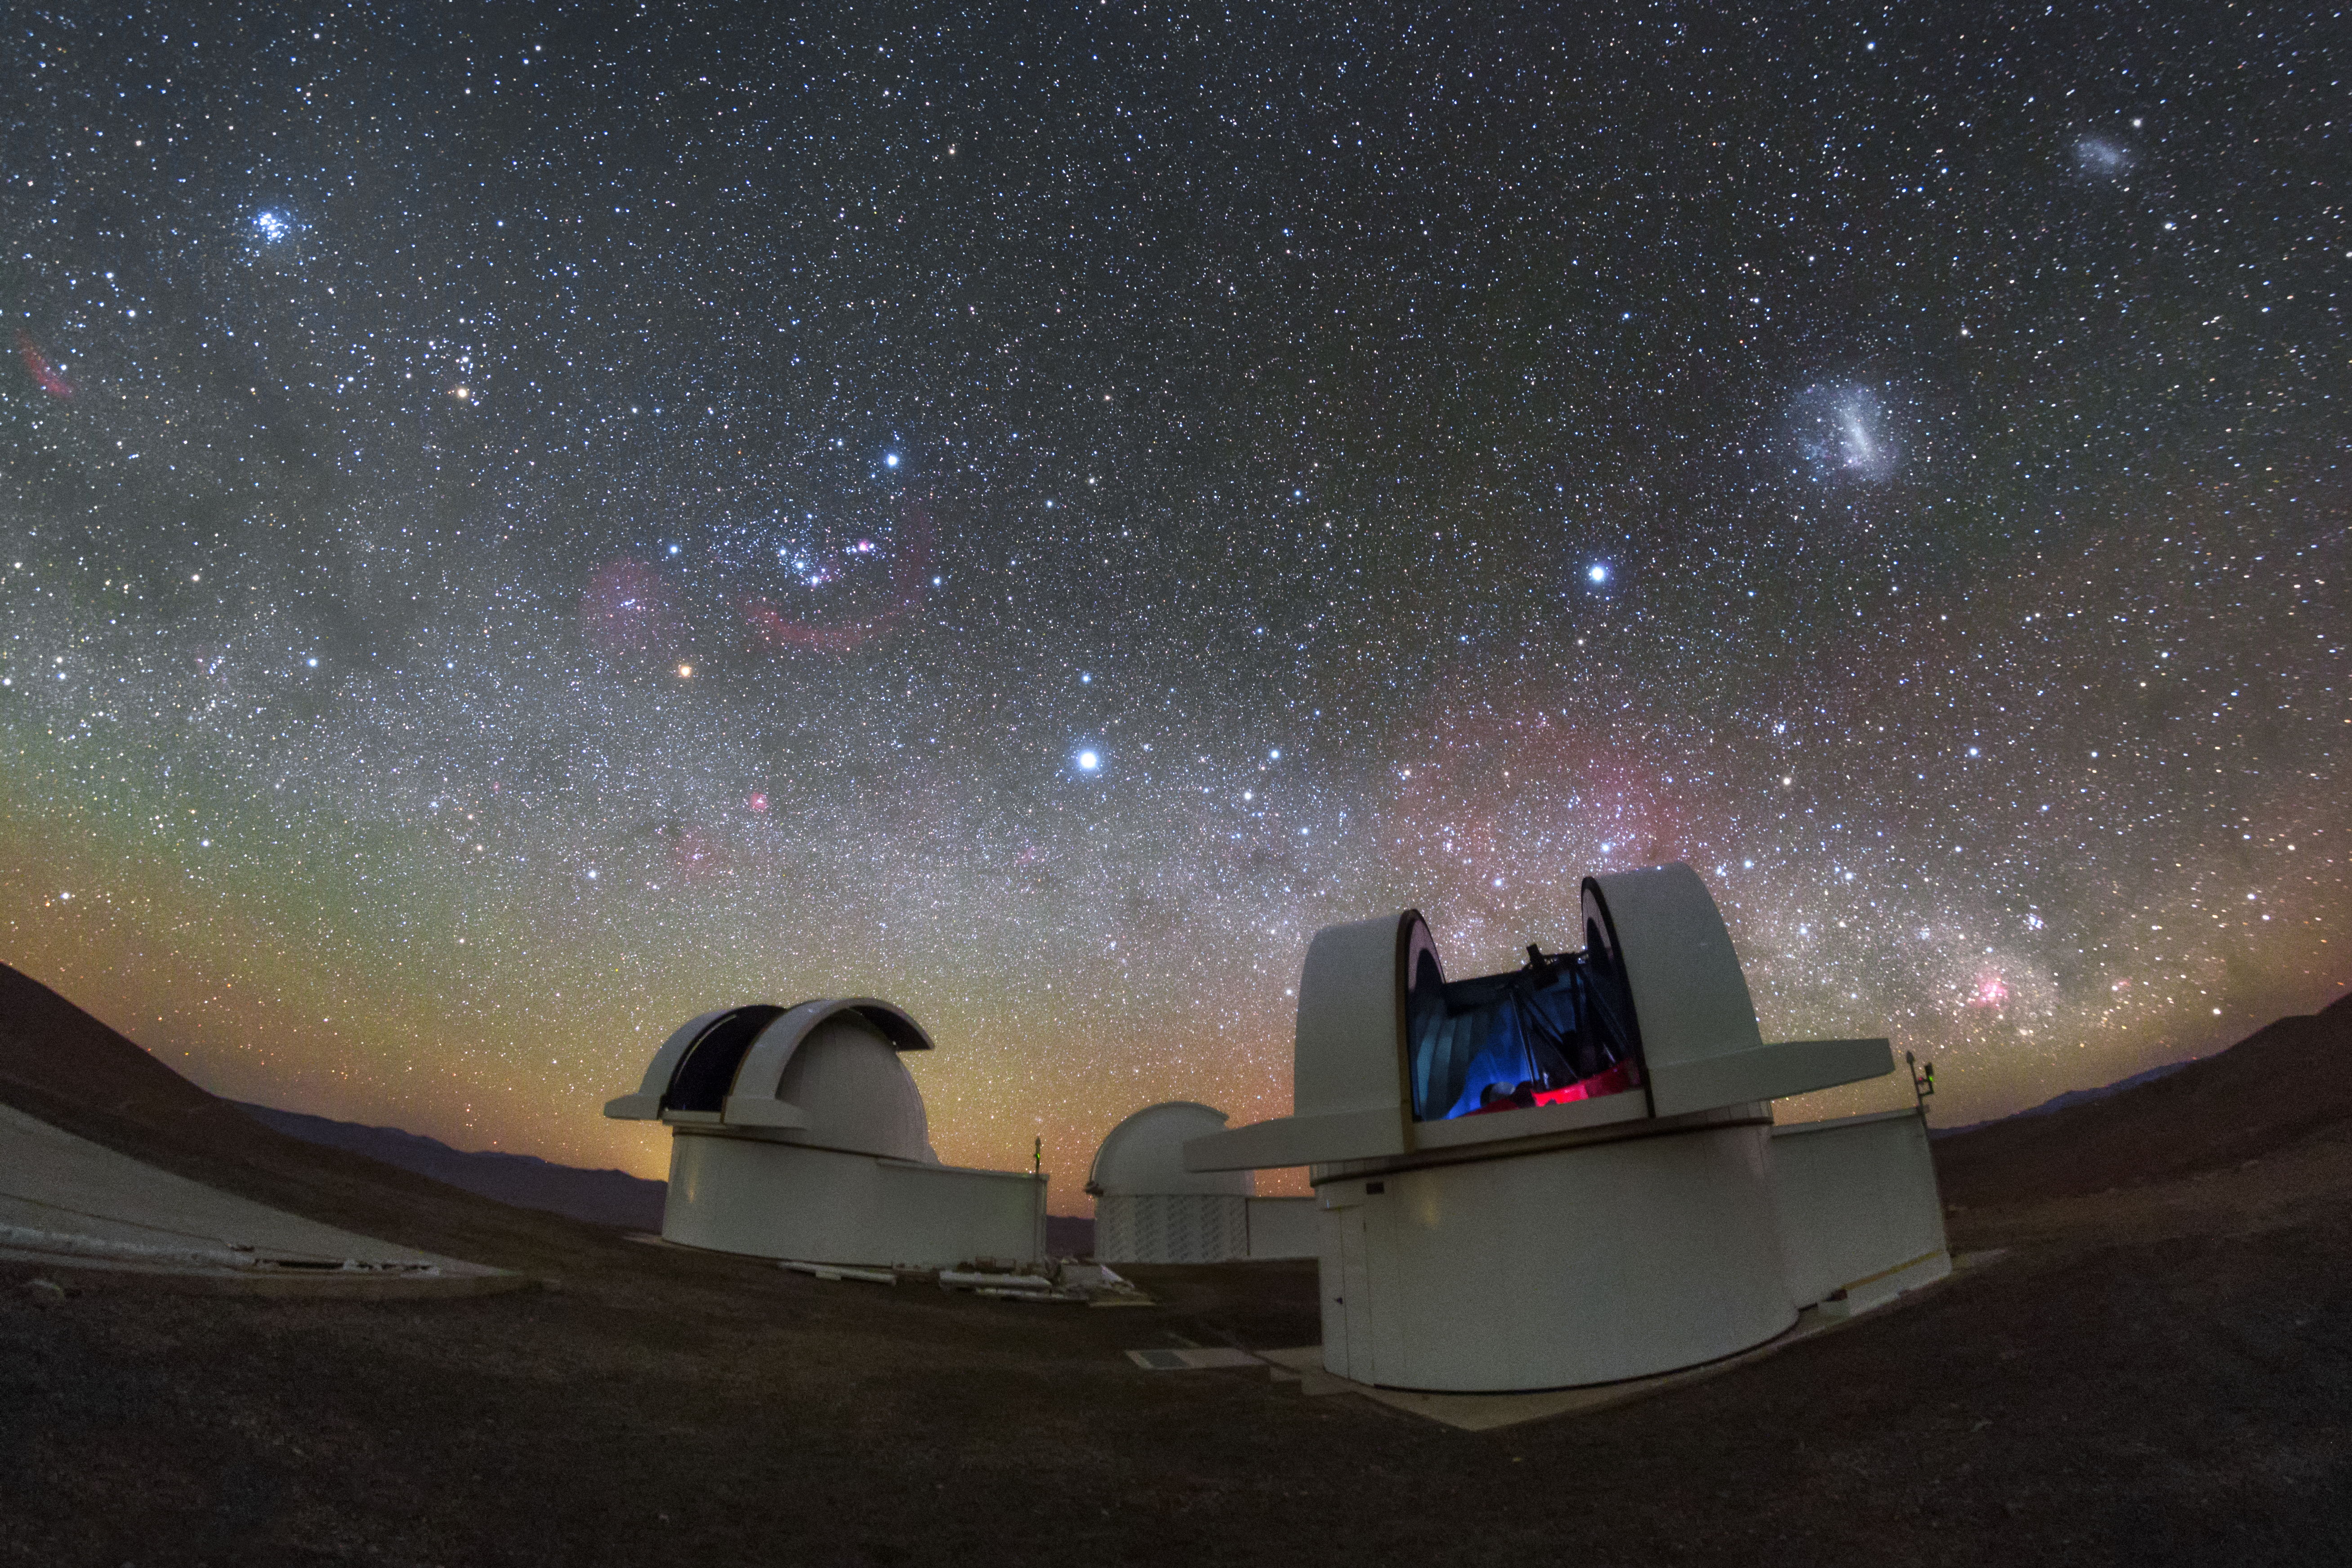

SPECULOOS gazing into the night

The telescopes of the SPECULOOS Southern Observatory gaze out into the stunning night sky over the Atacama Desert, Chile.

Credit: ESO/ P. Horálek